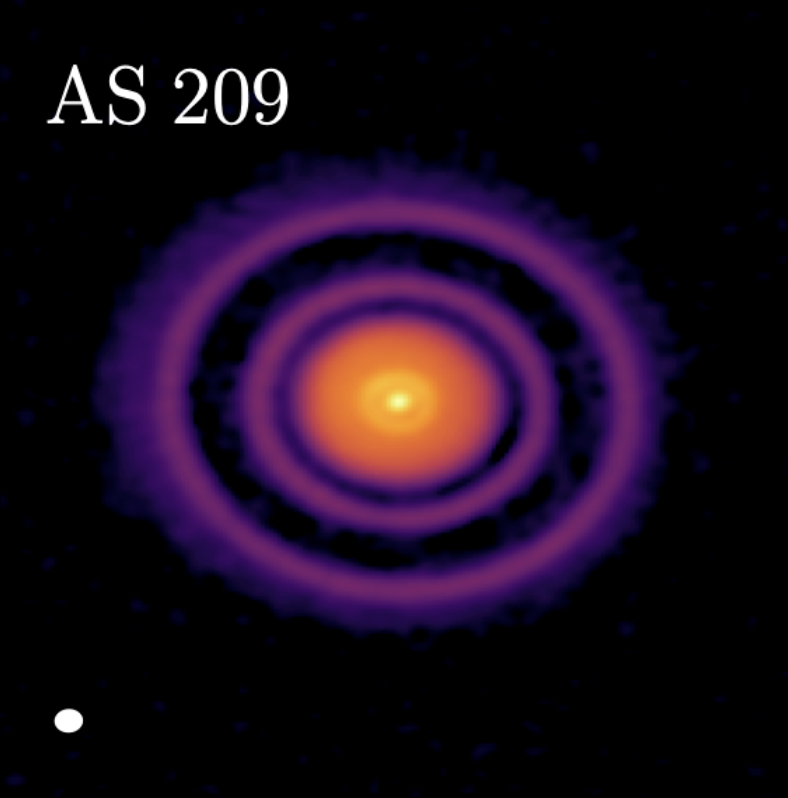

AS-209-A-Sierra

AS 209 is a young star in the Ophiuchus constellation that scientists have now determined is host to what may be one of the youngest exoplanets ever.

Credit: ALMA (ESO/NAOJ/NRAO), A. Sierra (U. Chile)